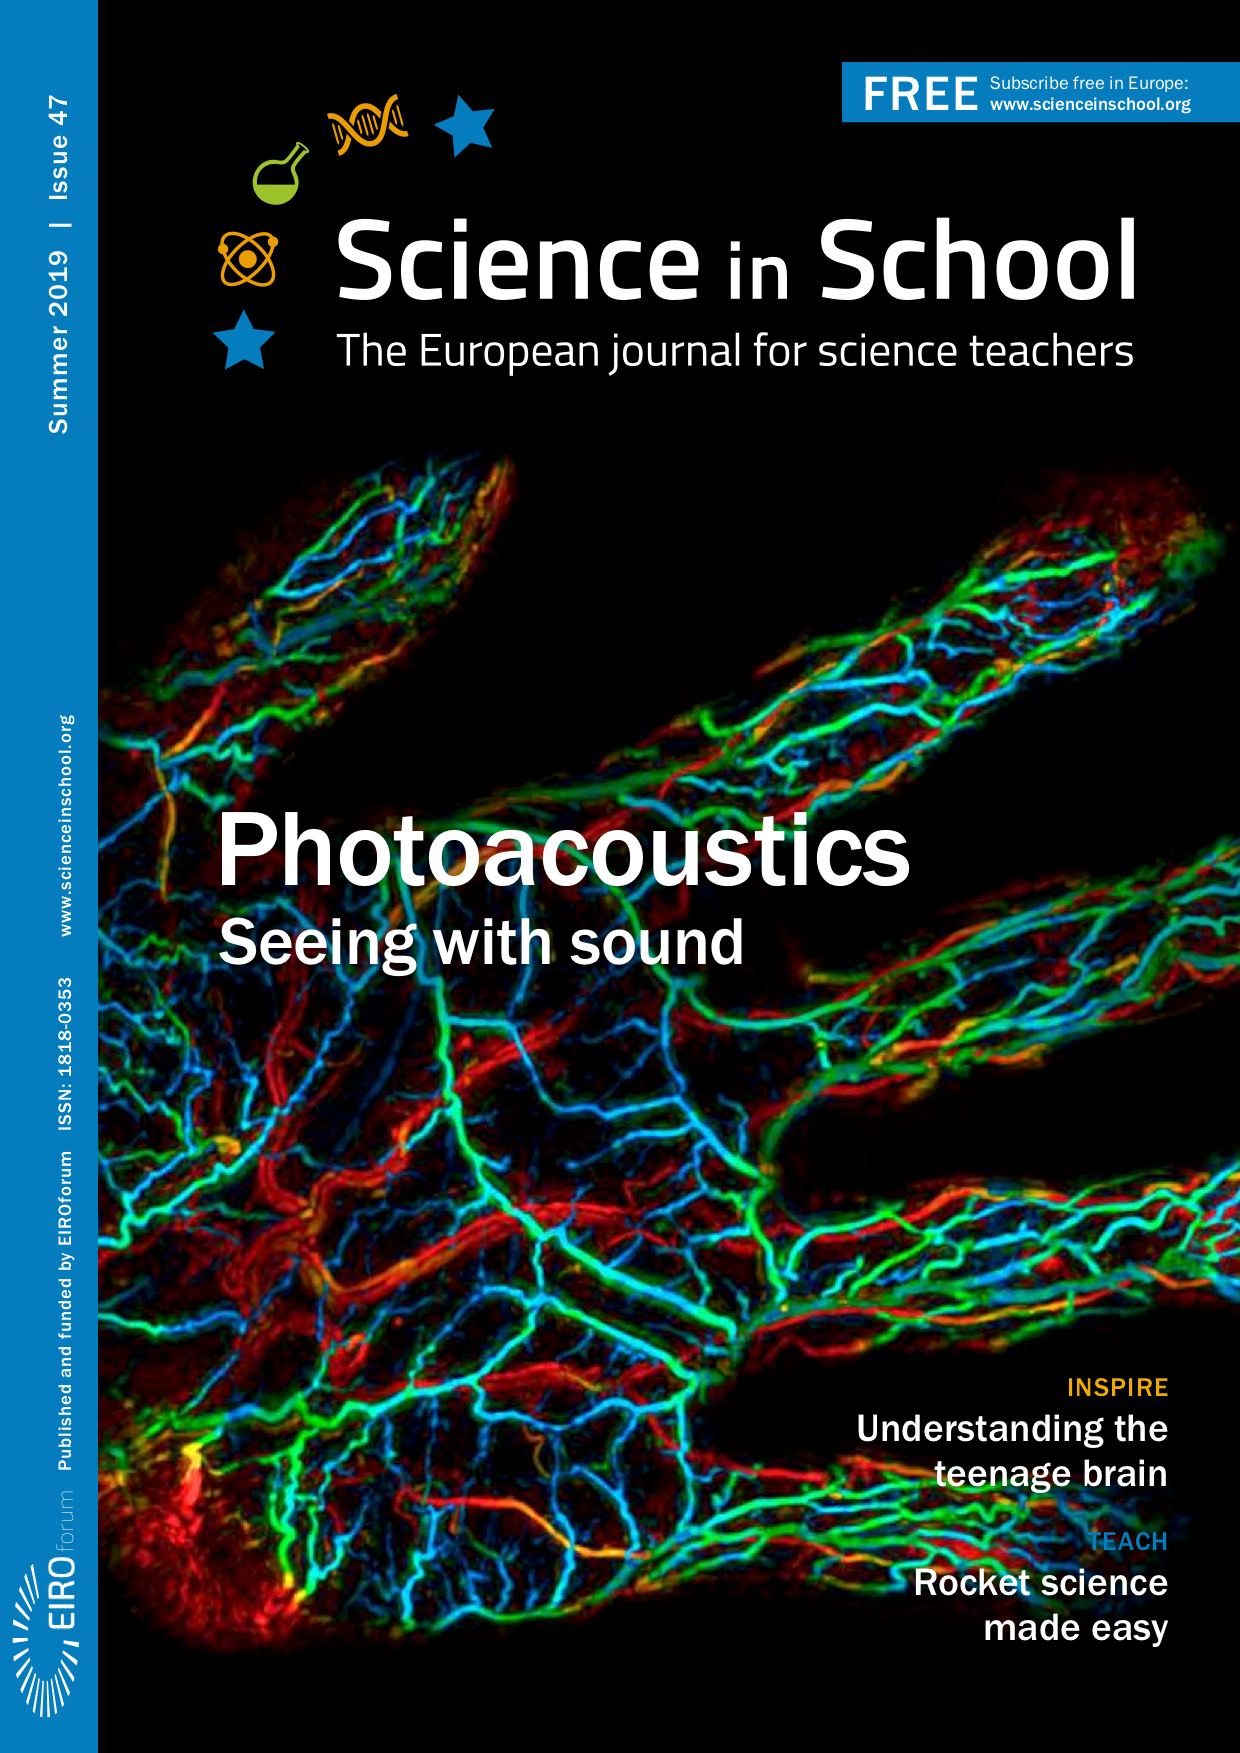

Front cover of Science in School 47

Credit: Science in School